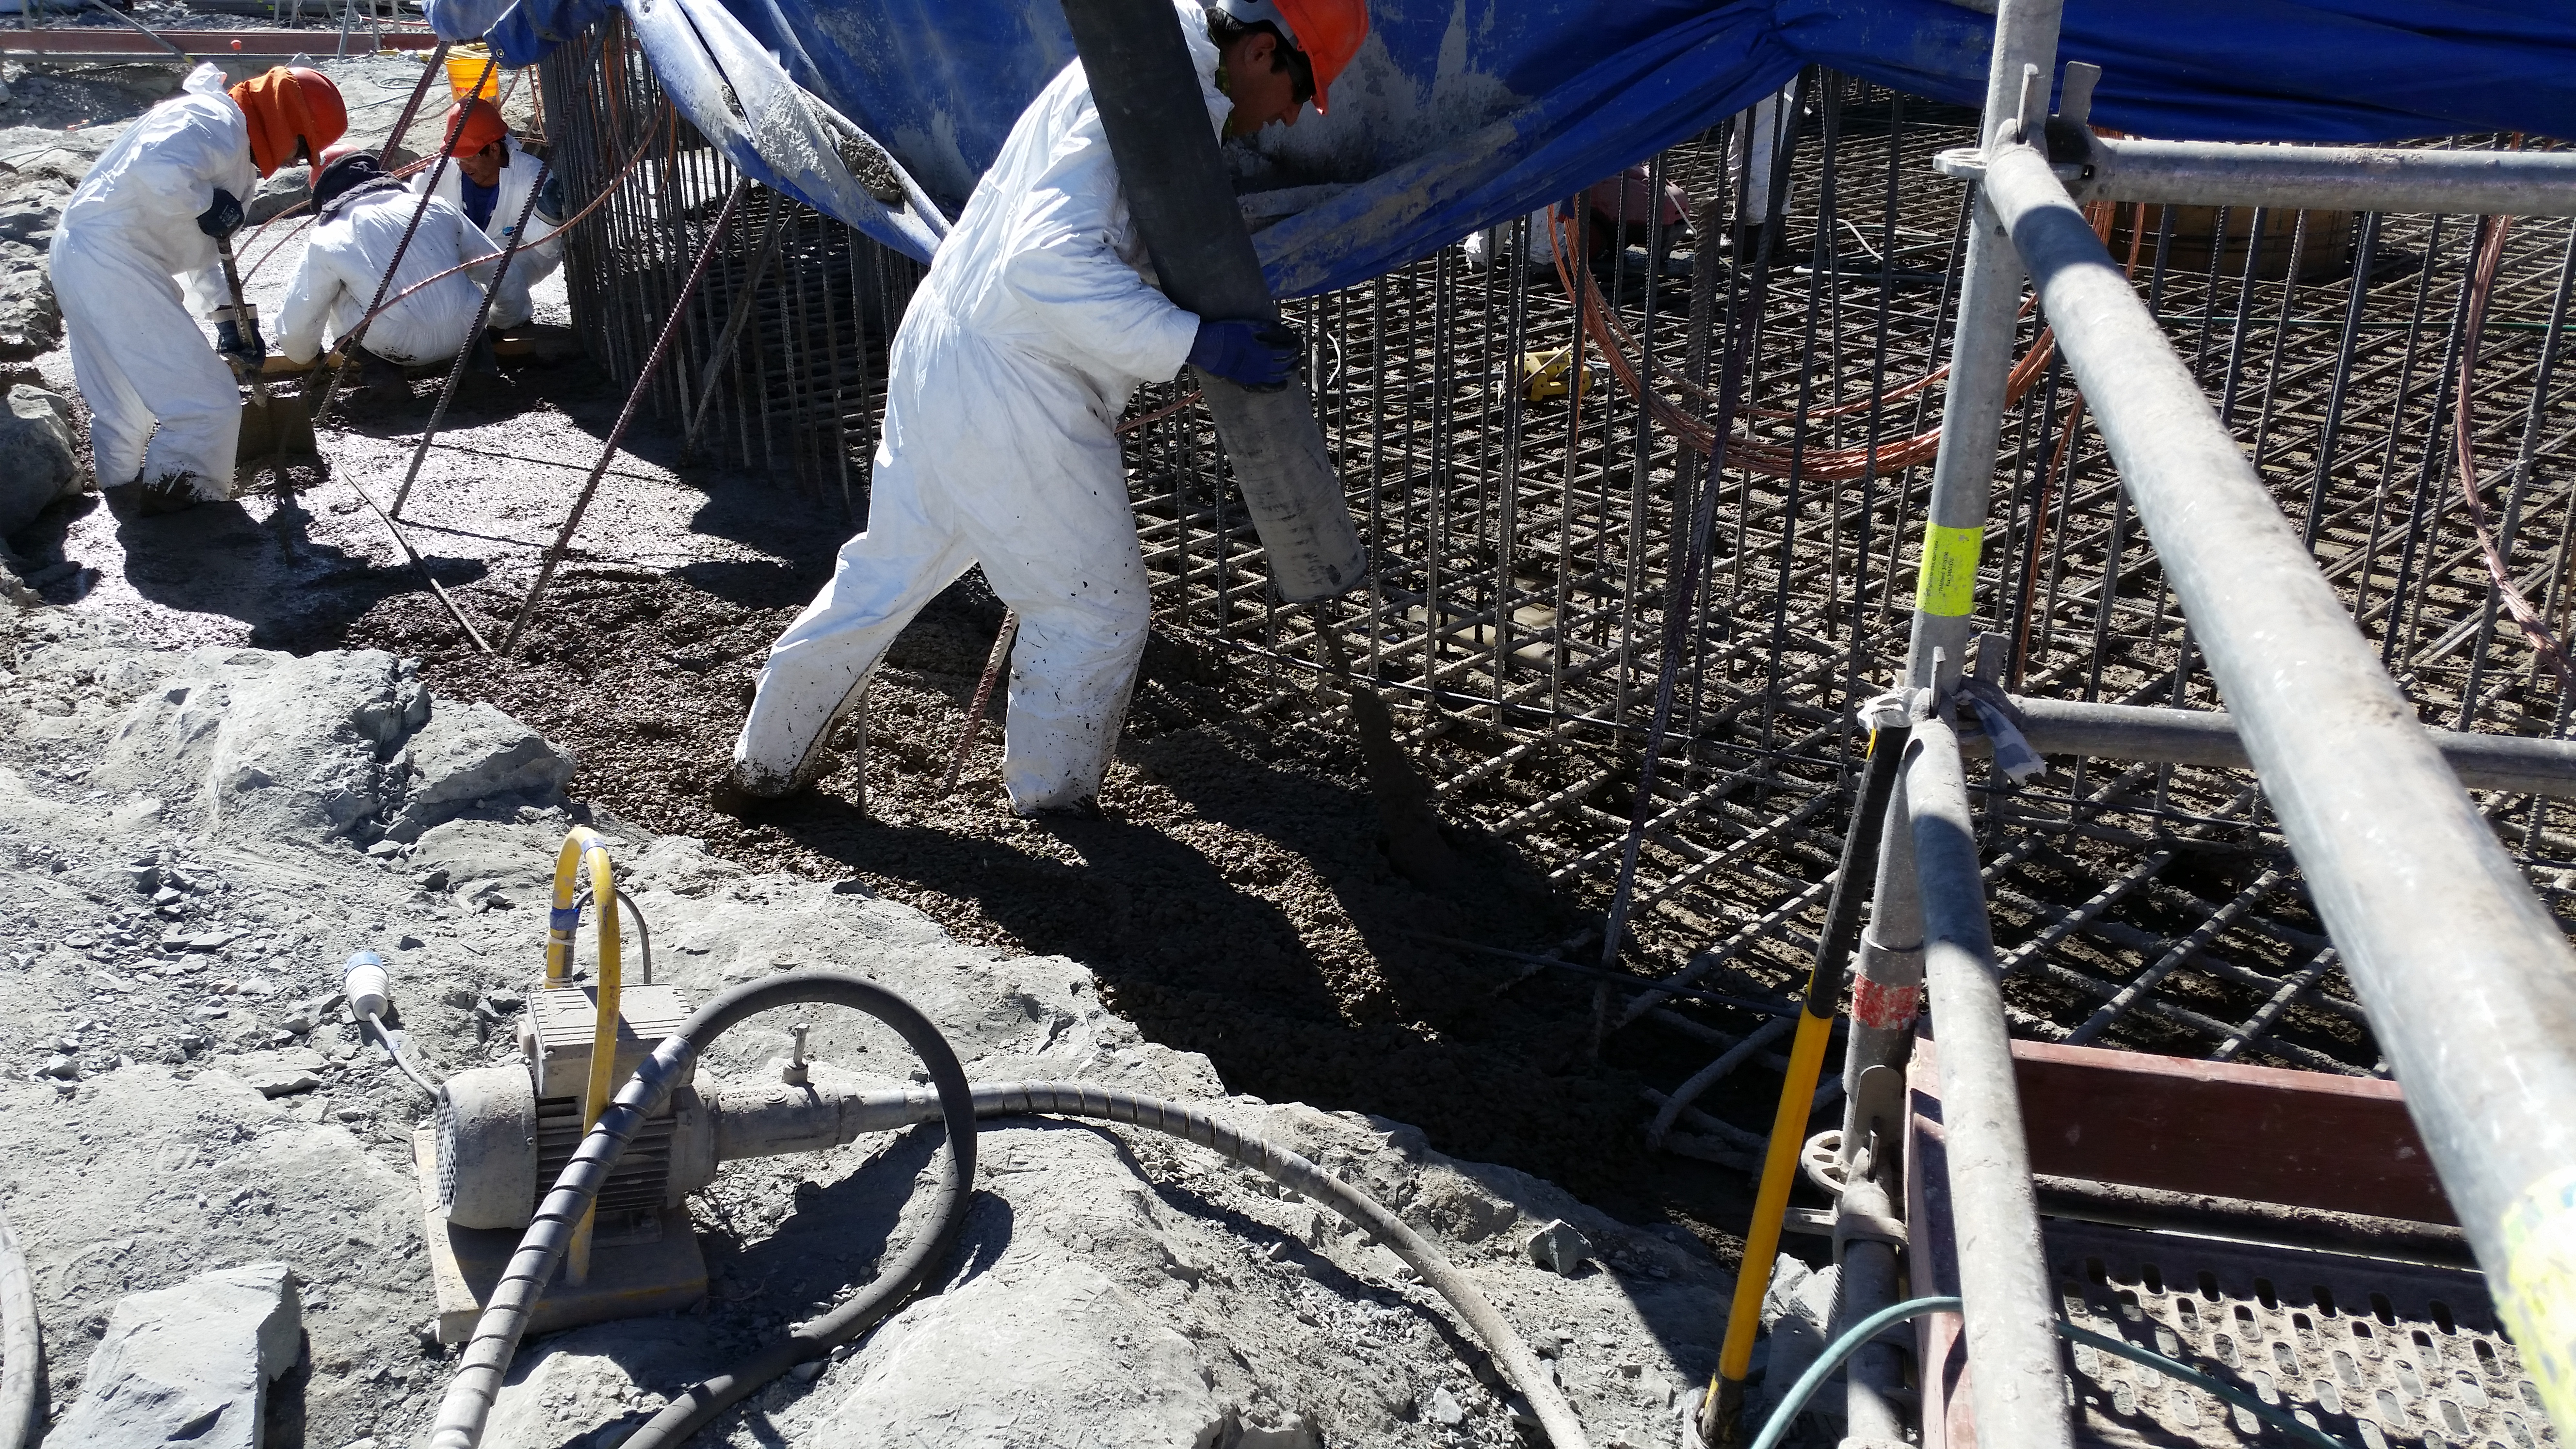

Foundation 6

General view: concrete in the pier foundation. Close to completion.

Credit: Rubin Observatory/NSF/AURA